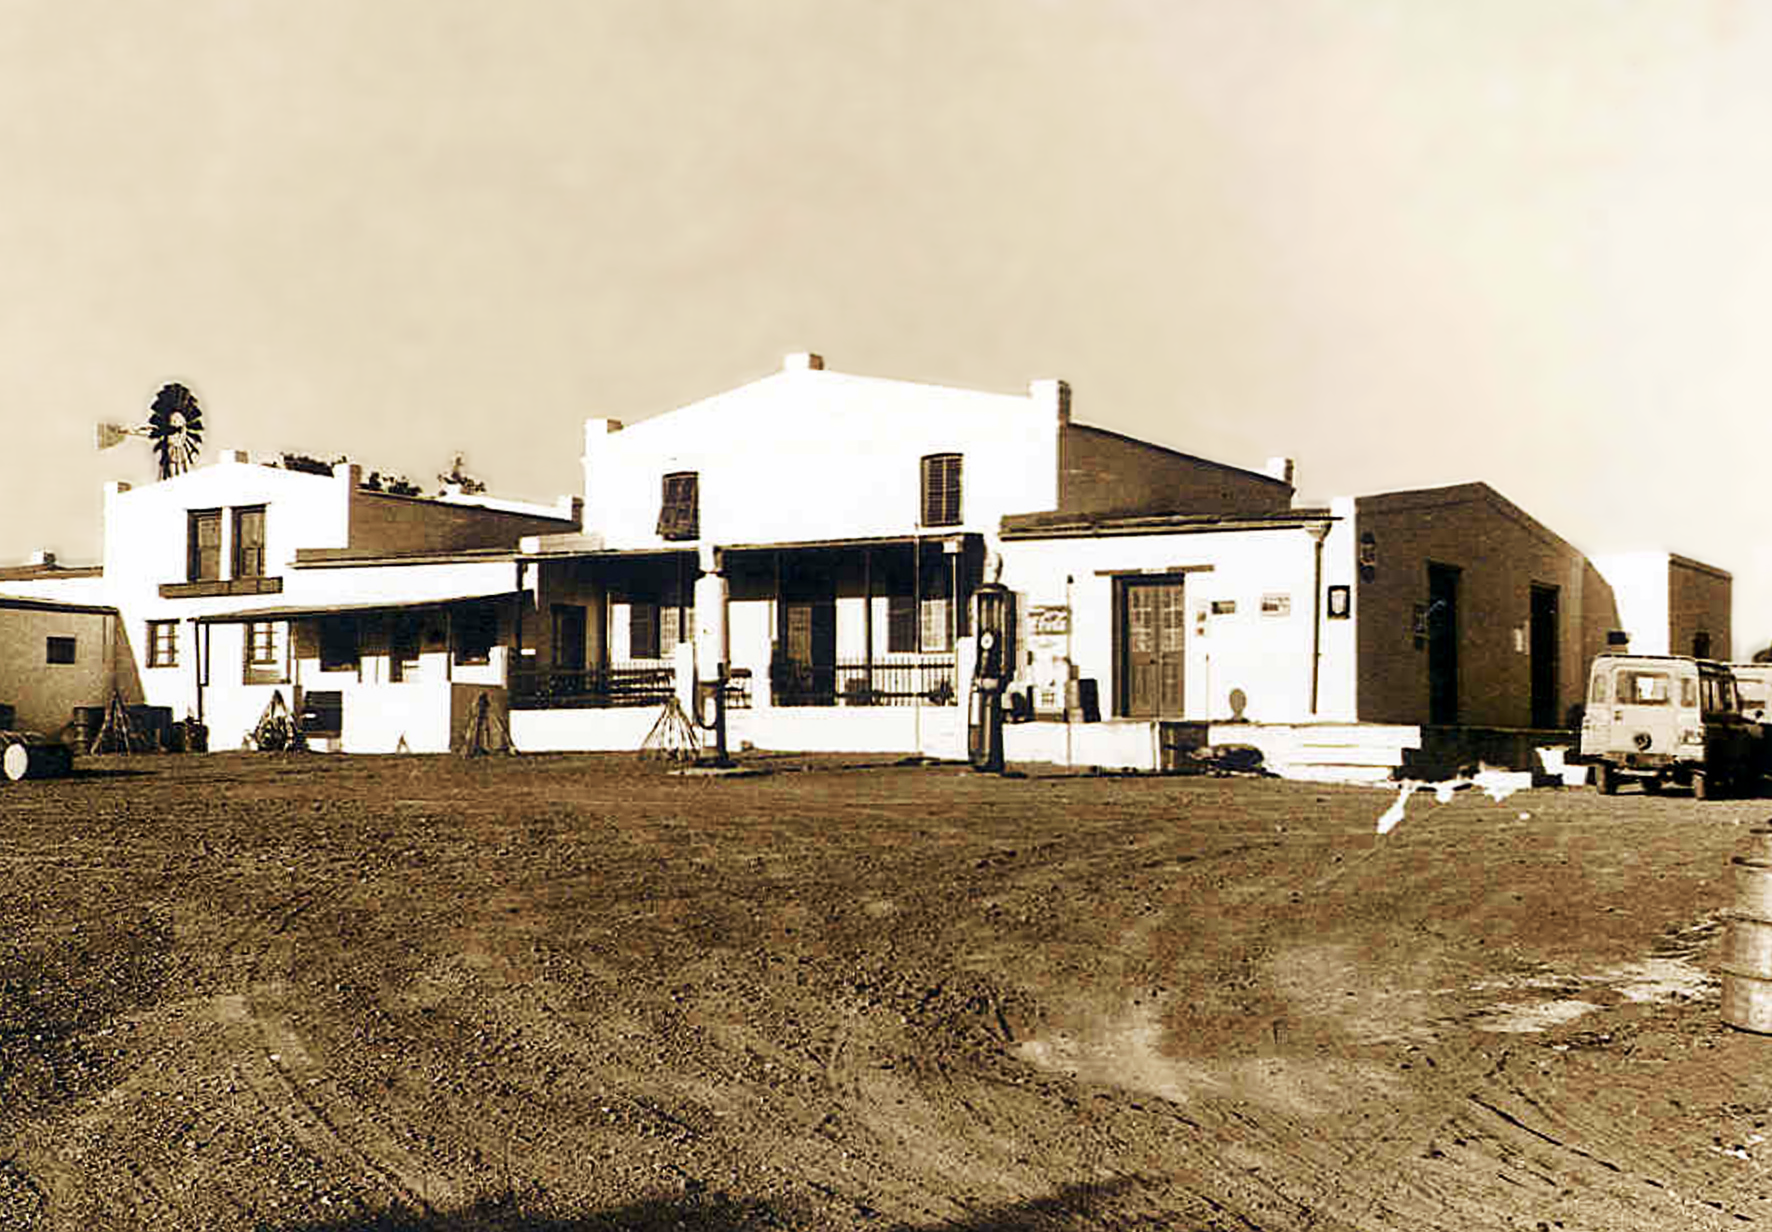

Once upon a time

Image from the Seekoegat observing site in South Africa from ESO’s testing expedition in the early 1960s.

Credit: ESO/J.Doornenbal